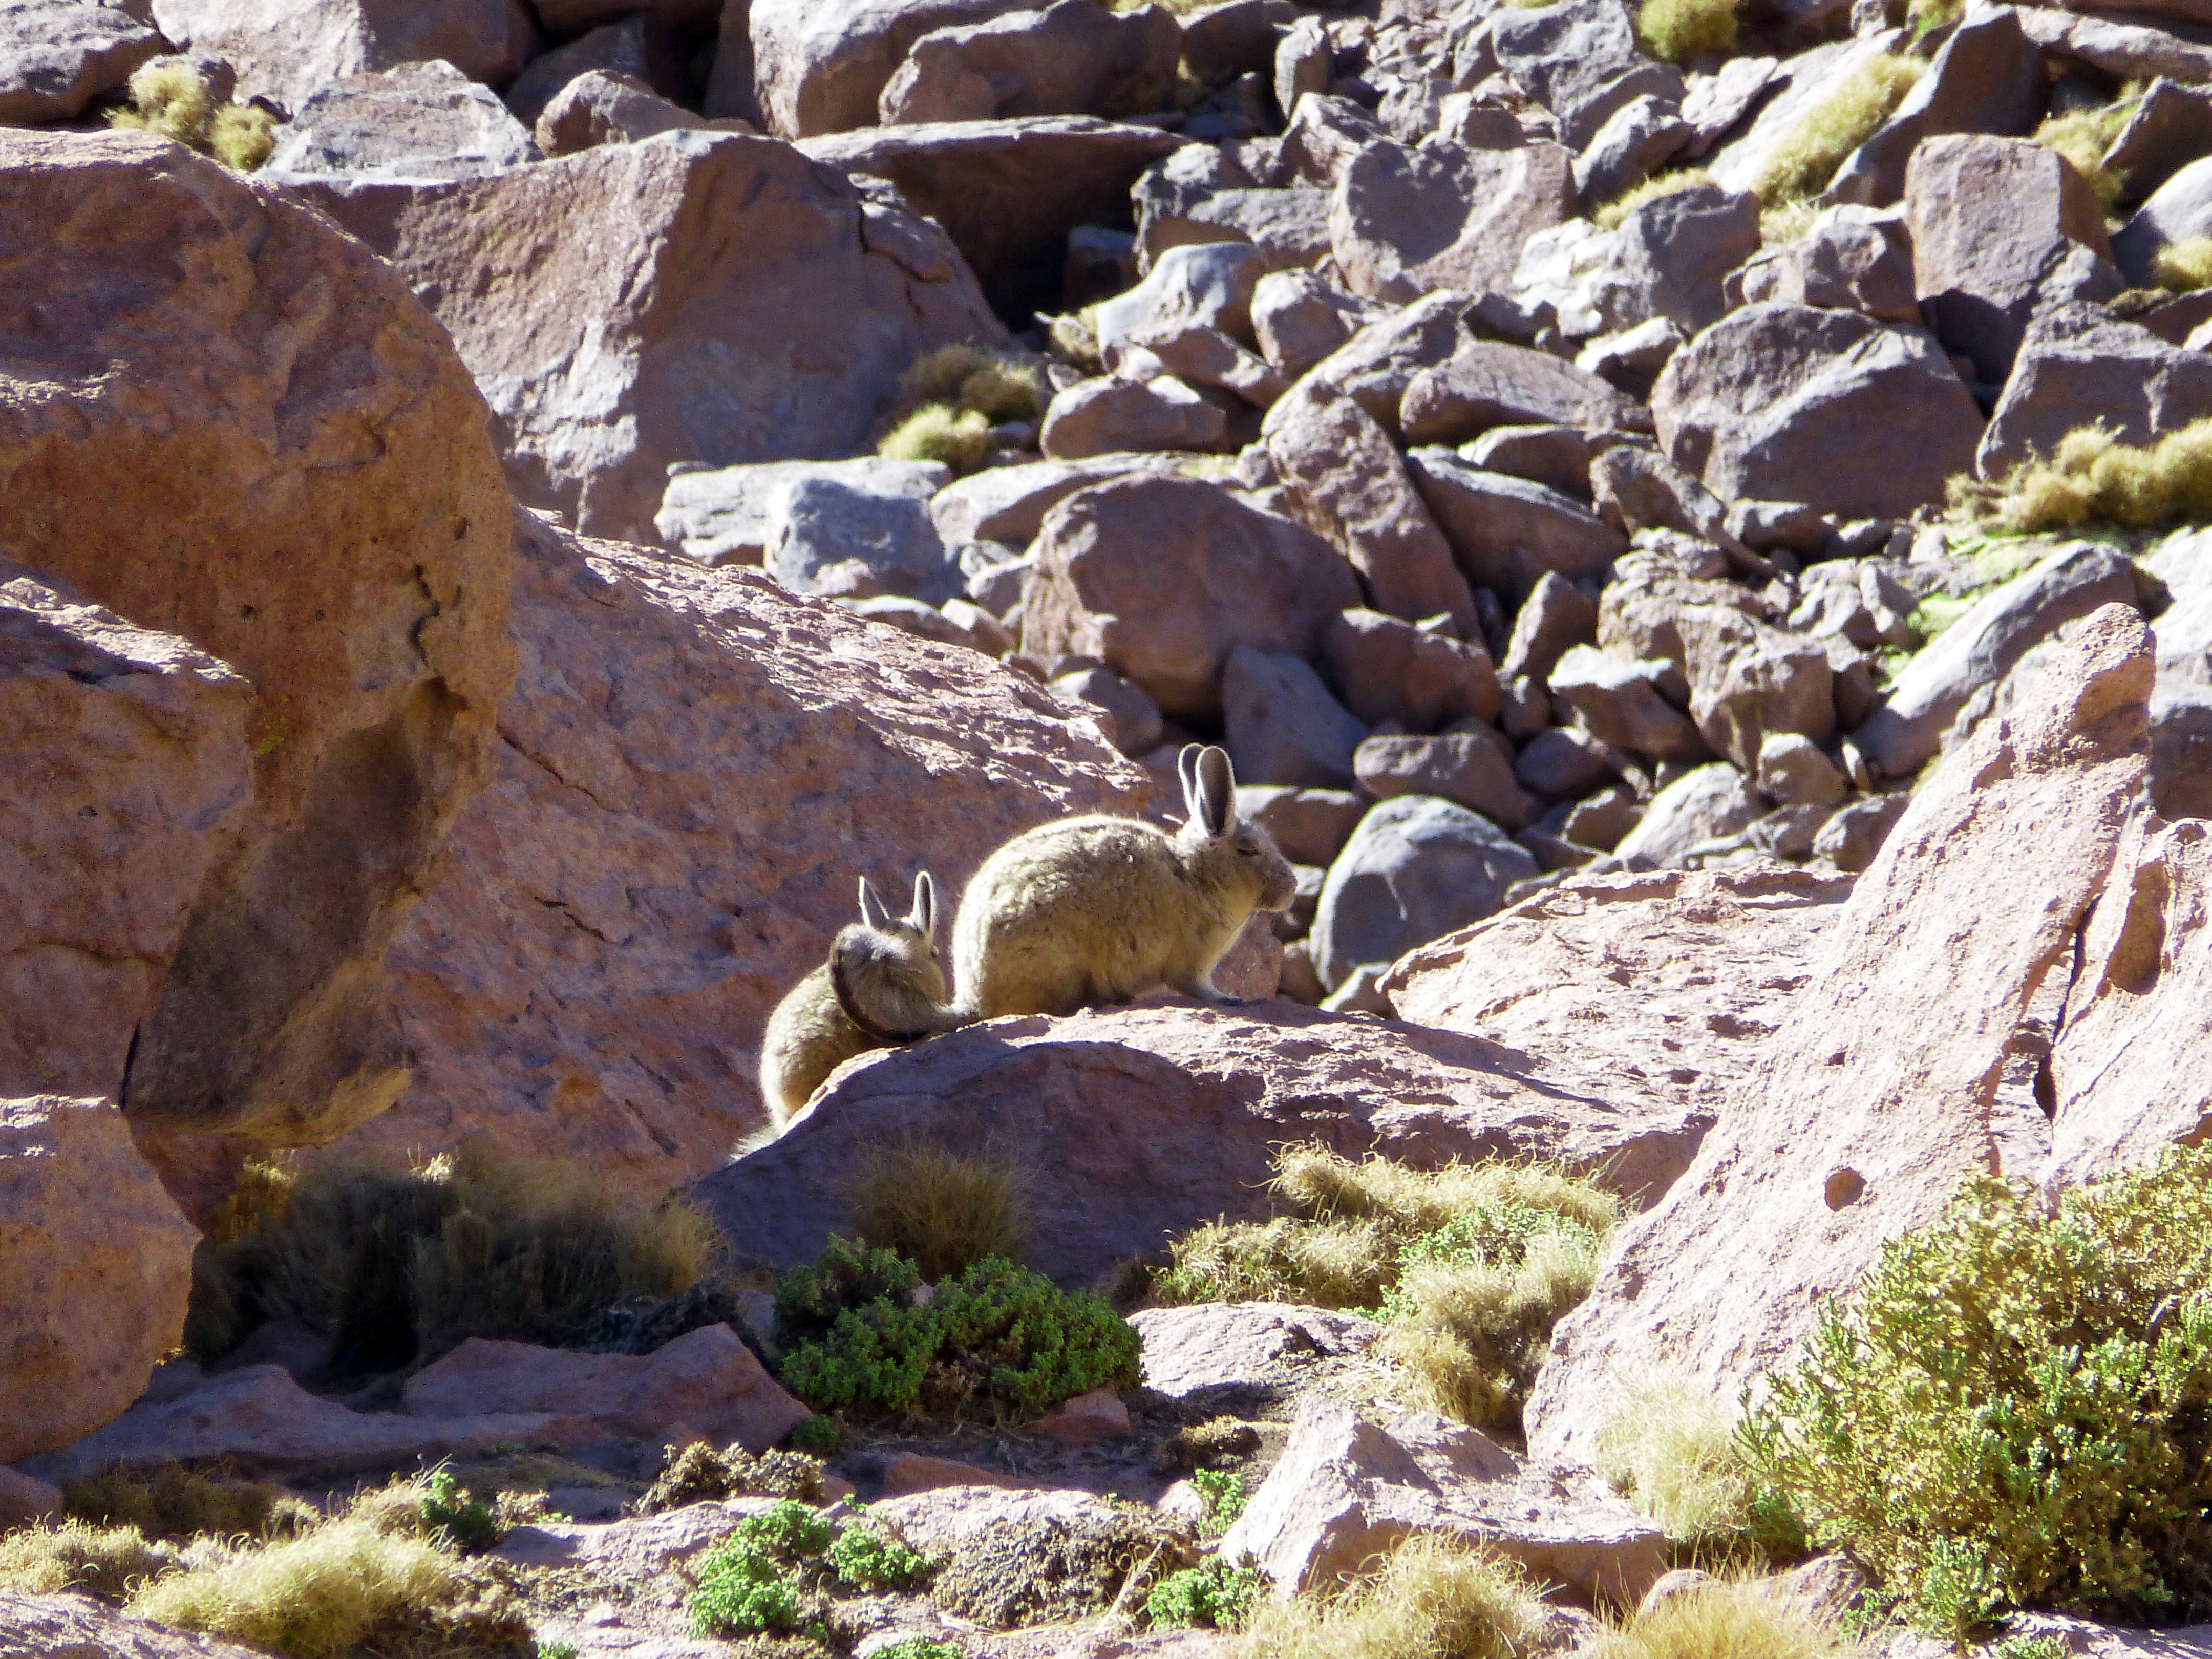

Rabbits in the Atacama Desert

Even in the Atacama Desert of Northern Chile, life can thrive.

Credit: ESO